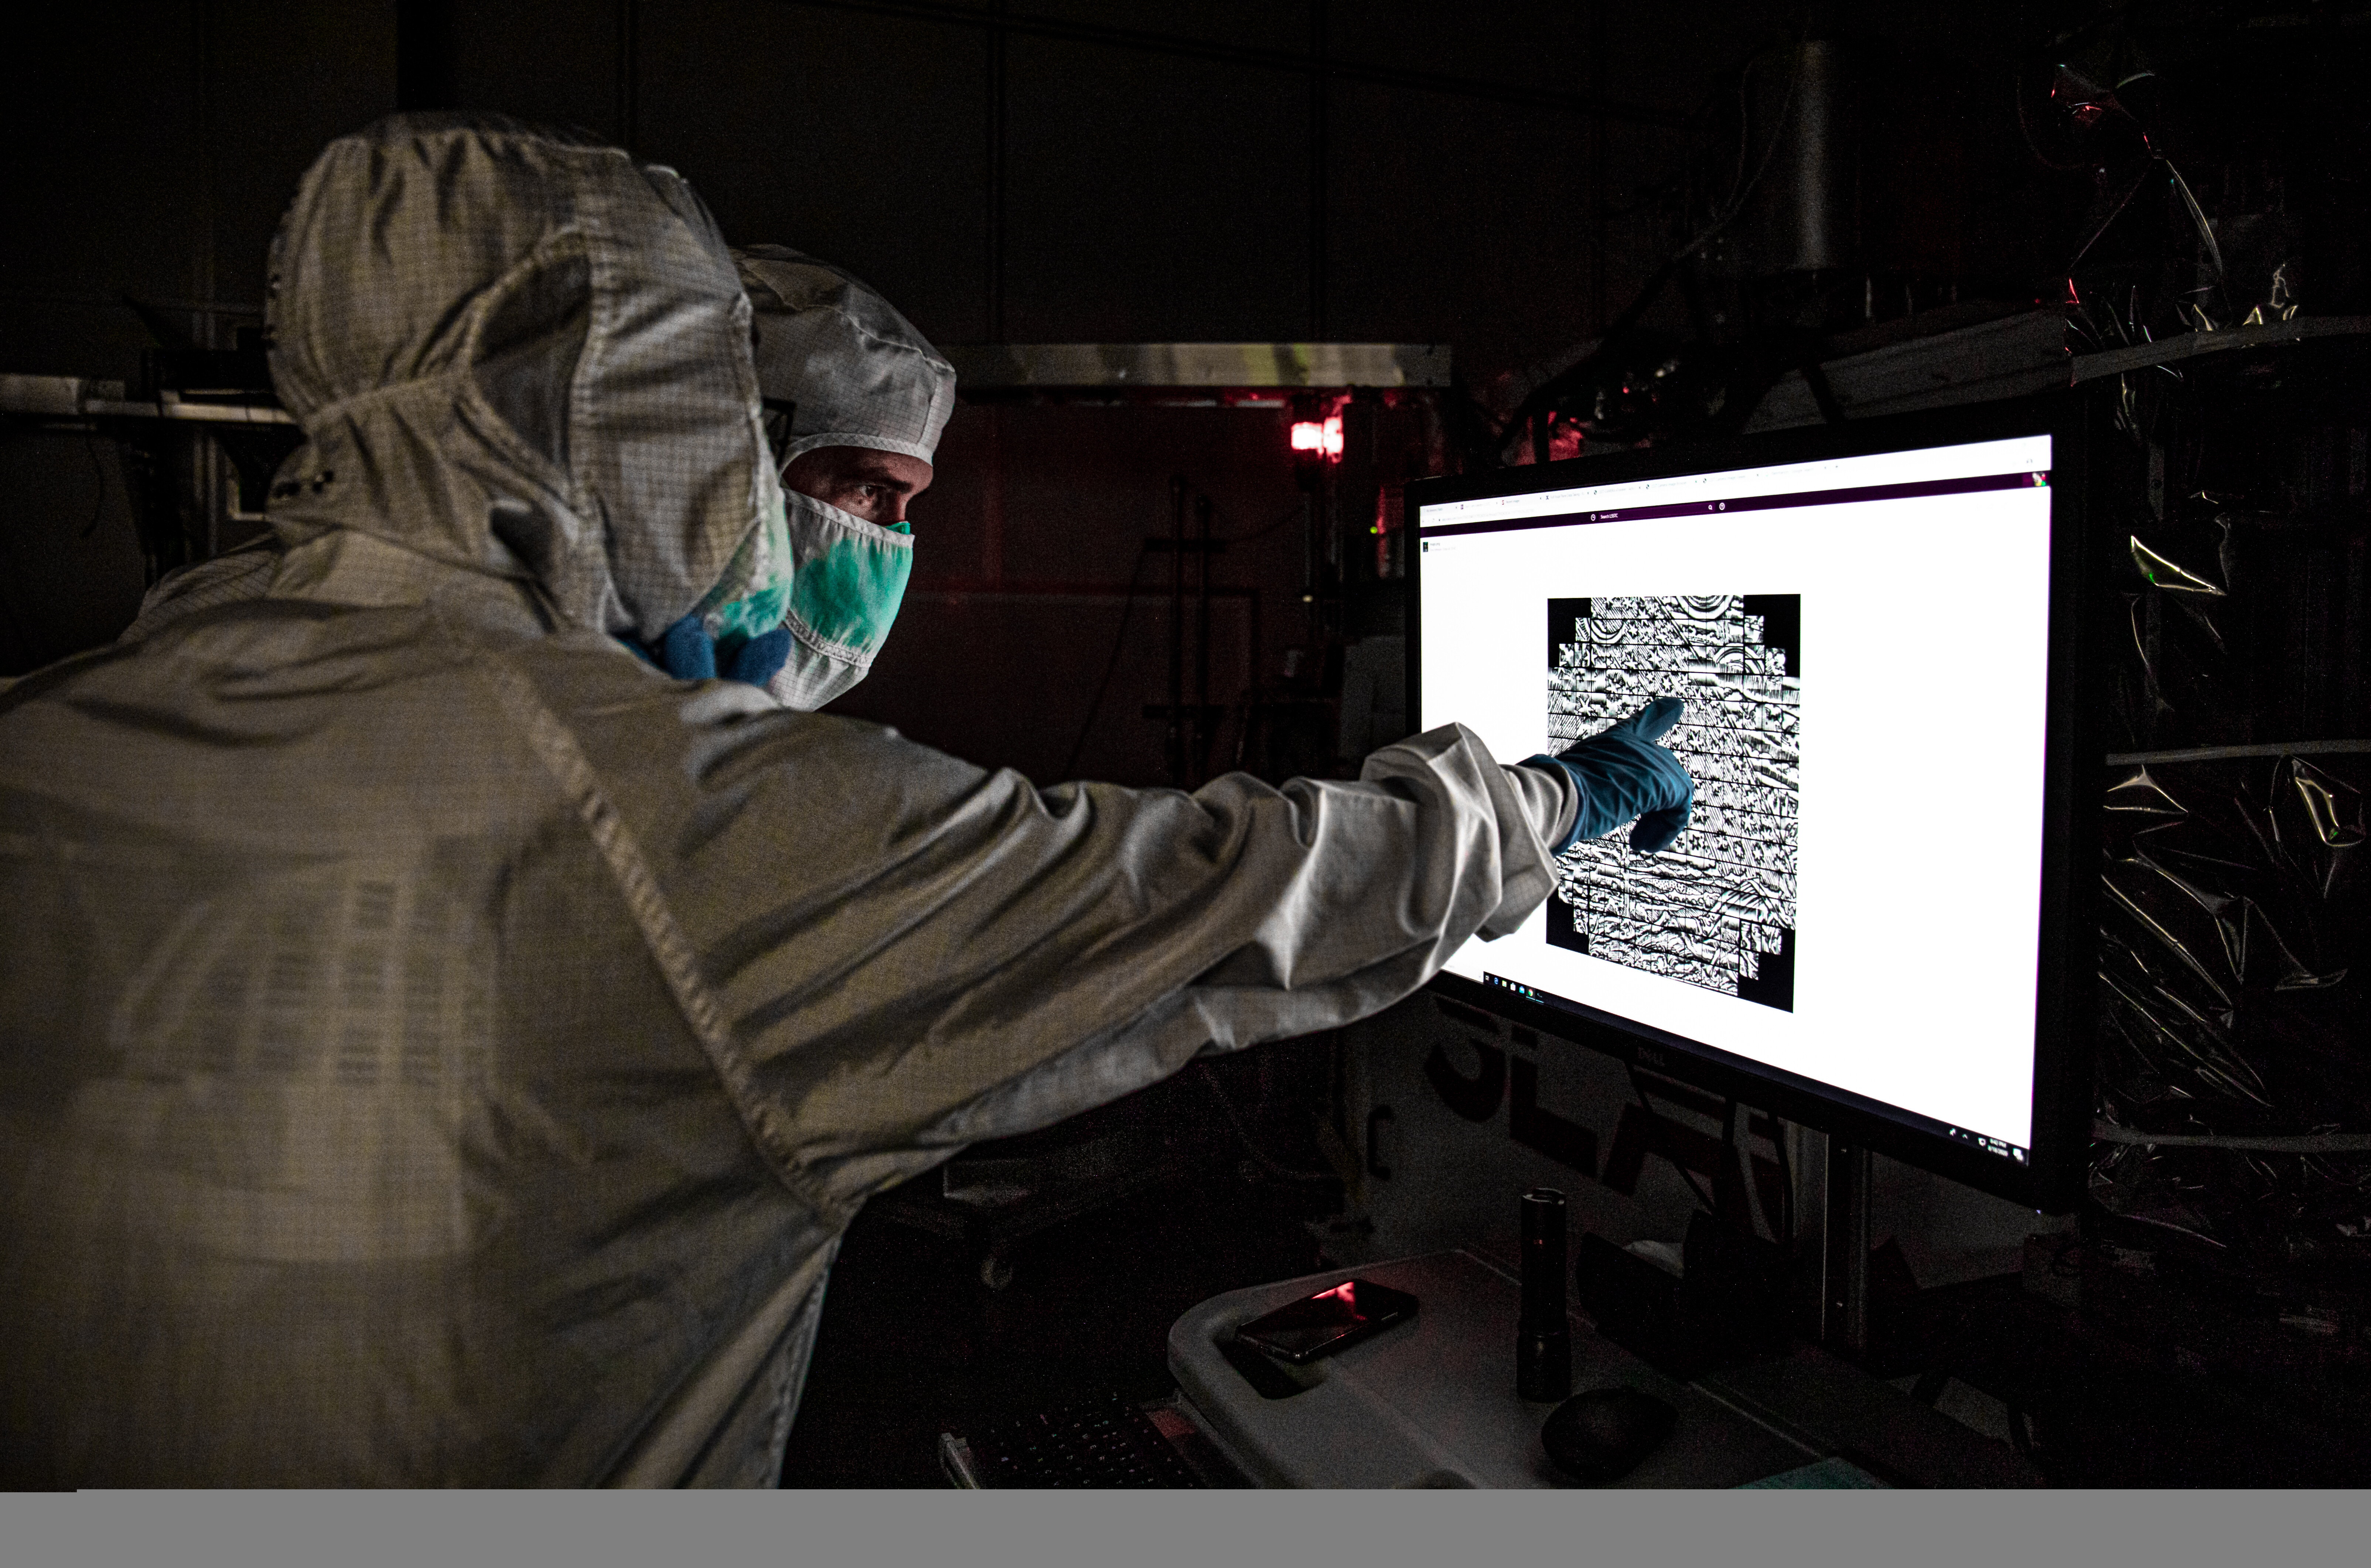

LSST Camera Focal Plane Build

First image of a Flammarion engraving, shown in detail on a monitor in the LSST clean room, on August 18, 2020. Using a pinhole projector, SLAC's Yousuke Utsumi, foreground, and Aaron Roodman projected the first images onto the focal plane of the LSST Camera.

Credit: Jacqueline Orrell/SLAC National Accelerator Laboratory